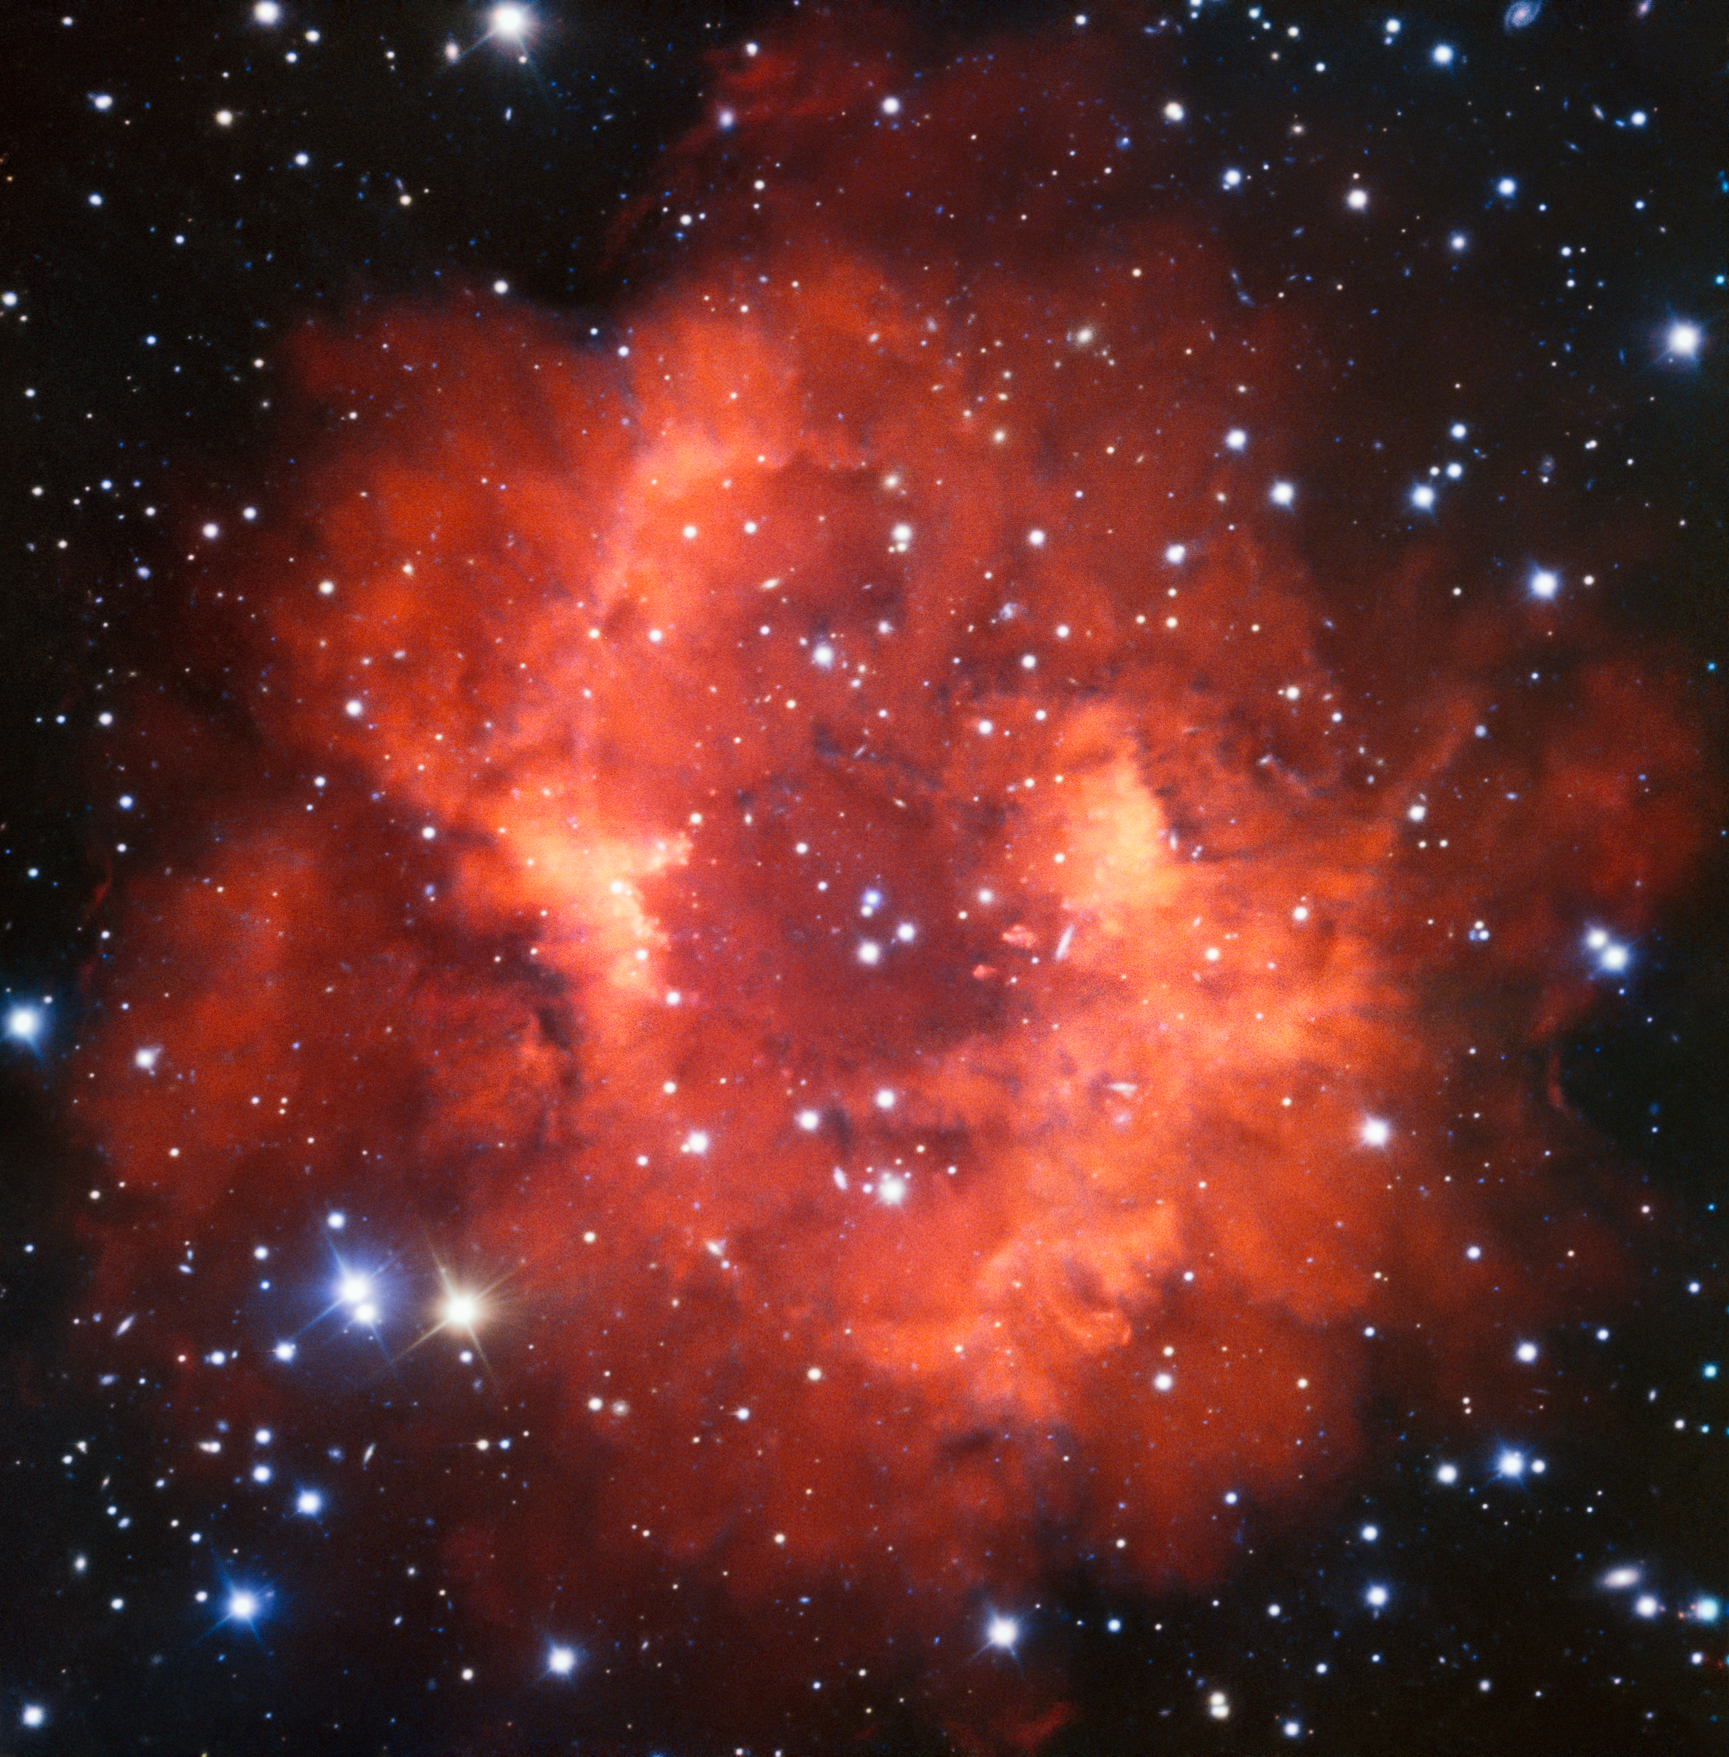

Red and Long Dead

This red-hued cloud of gas is named Abell 24, and is located in the constellation of Canis Minor (The Lesser Dog). It is something known as a planetary nebula — a burst of gas and dust created when a star dies and throws its outer layers into space. Despite the name, planetary nebulae have nothing to do with planets. The term was coined by William Herschel, who also famously discovered Uranus; in a time of low-resolution astronomy, these nebulous objects appeared to resemble giant planets swimming in a dark cosmos.

A Sun-like star spends most of its life converting hydrogen into helium in its core. In its twilight years the star runs out of fuel and becomes unbalanced; it can no longer resist the inward crush of gravity and the core begins to collapse. The temperature in the core rises dramatically while the cooler outer layers expand, causing the entire star to bloat into a red giant. When the Sun begins its transformation into a red giant it will expand to completely engulf the innermost planets and possibly also the Earth, growing to over 250 times its current radius! Strong winds then expel the gaseous outer layers of the star, forming a shell of gas that spreads out into the vastness of space. The red giant's venting atmosphere will eventually expose its hot, luminous remnant core, which will emit fierce ultraviolet radiation and ionise the surrounding gas. This image shows the faint nebulous glow of a stellar swansong — the bright remnant of a long-dead star.

Taken with the VLT’s FORS (FOcal Reducer and Spectrograph) instrument, this image is part of the ESO Cosmic Gems programme, an initiative to produce images of scientifically interesting and visually attractive objects using ESO telescopes for the purposes of education and public outreach. The programme makes use of telescope time that cannot be used for science observations. All data collected may also be suitable for scientific purposes, and are made available to astronomers through ESO’s science archive.

Credit: ESO